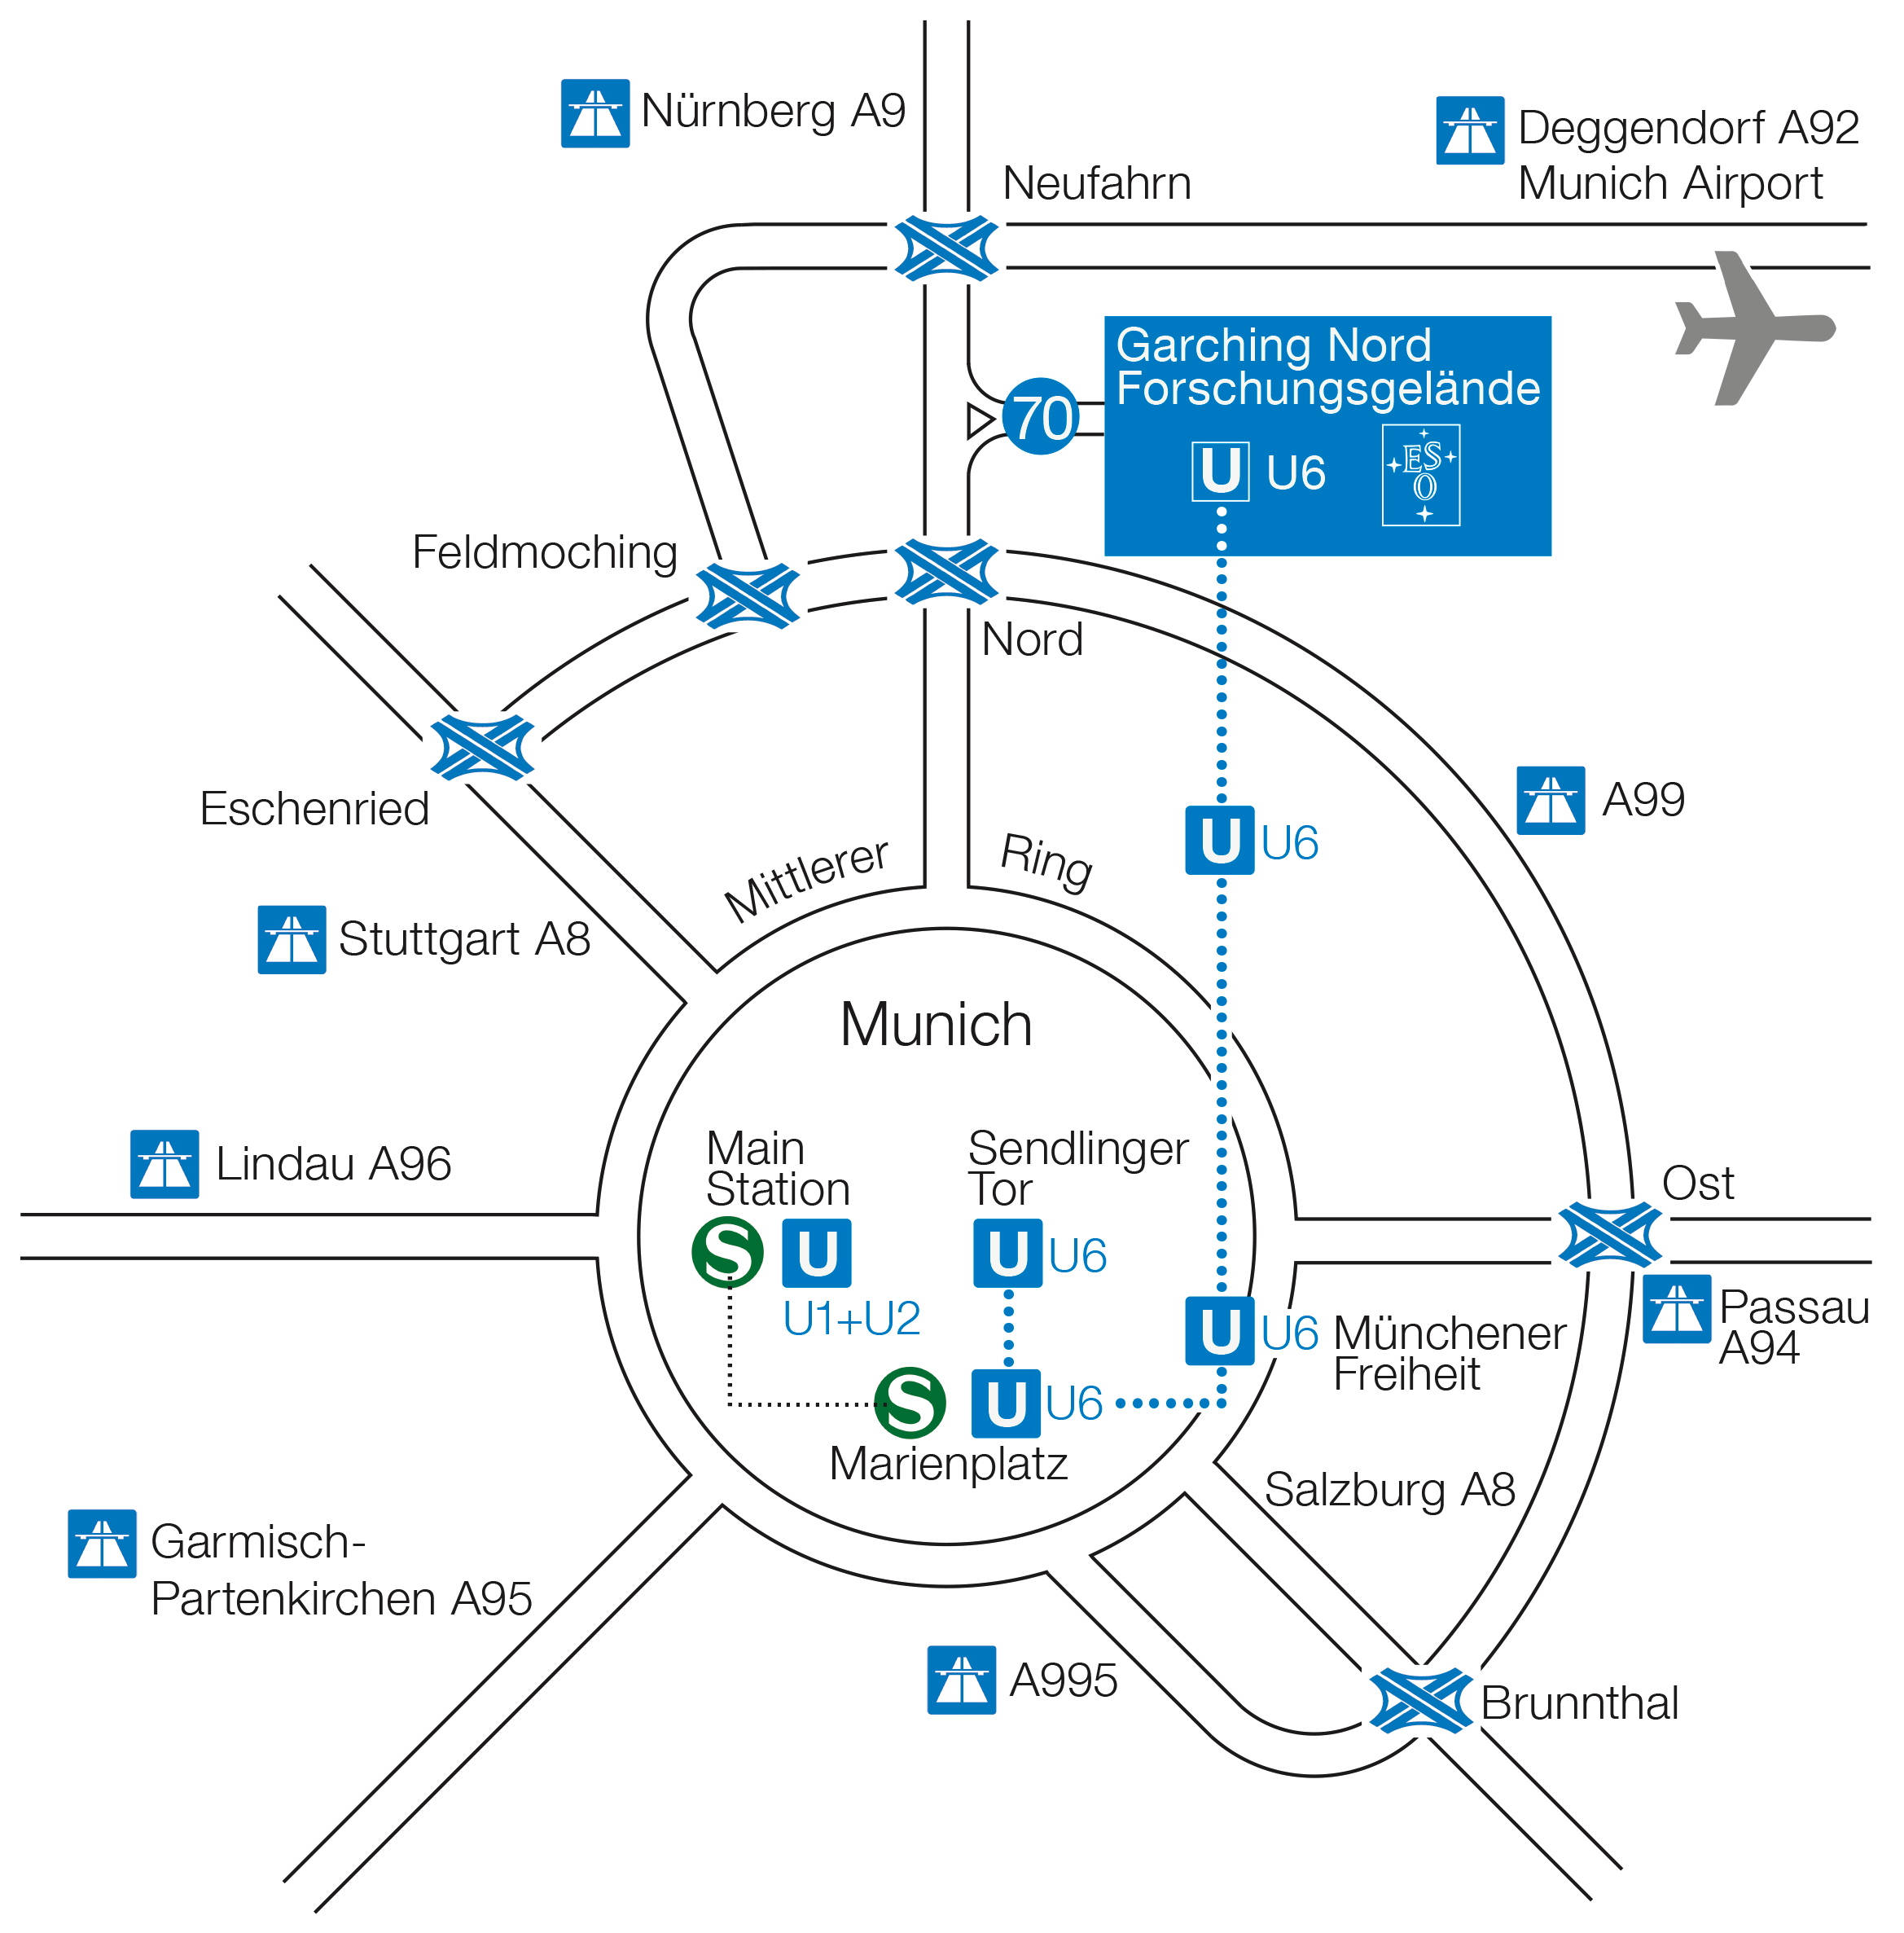

Location of ESO HQ relative to Munich

You can see where our HQ in Garching is relative to central Munich and Munich airport.

Credit: ESO